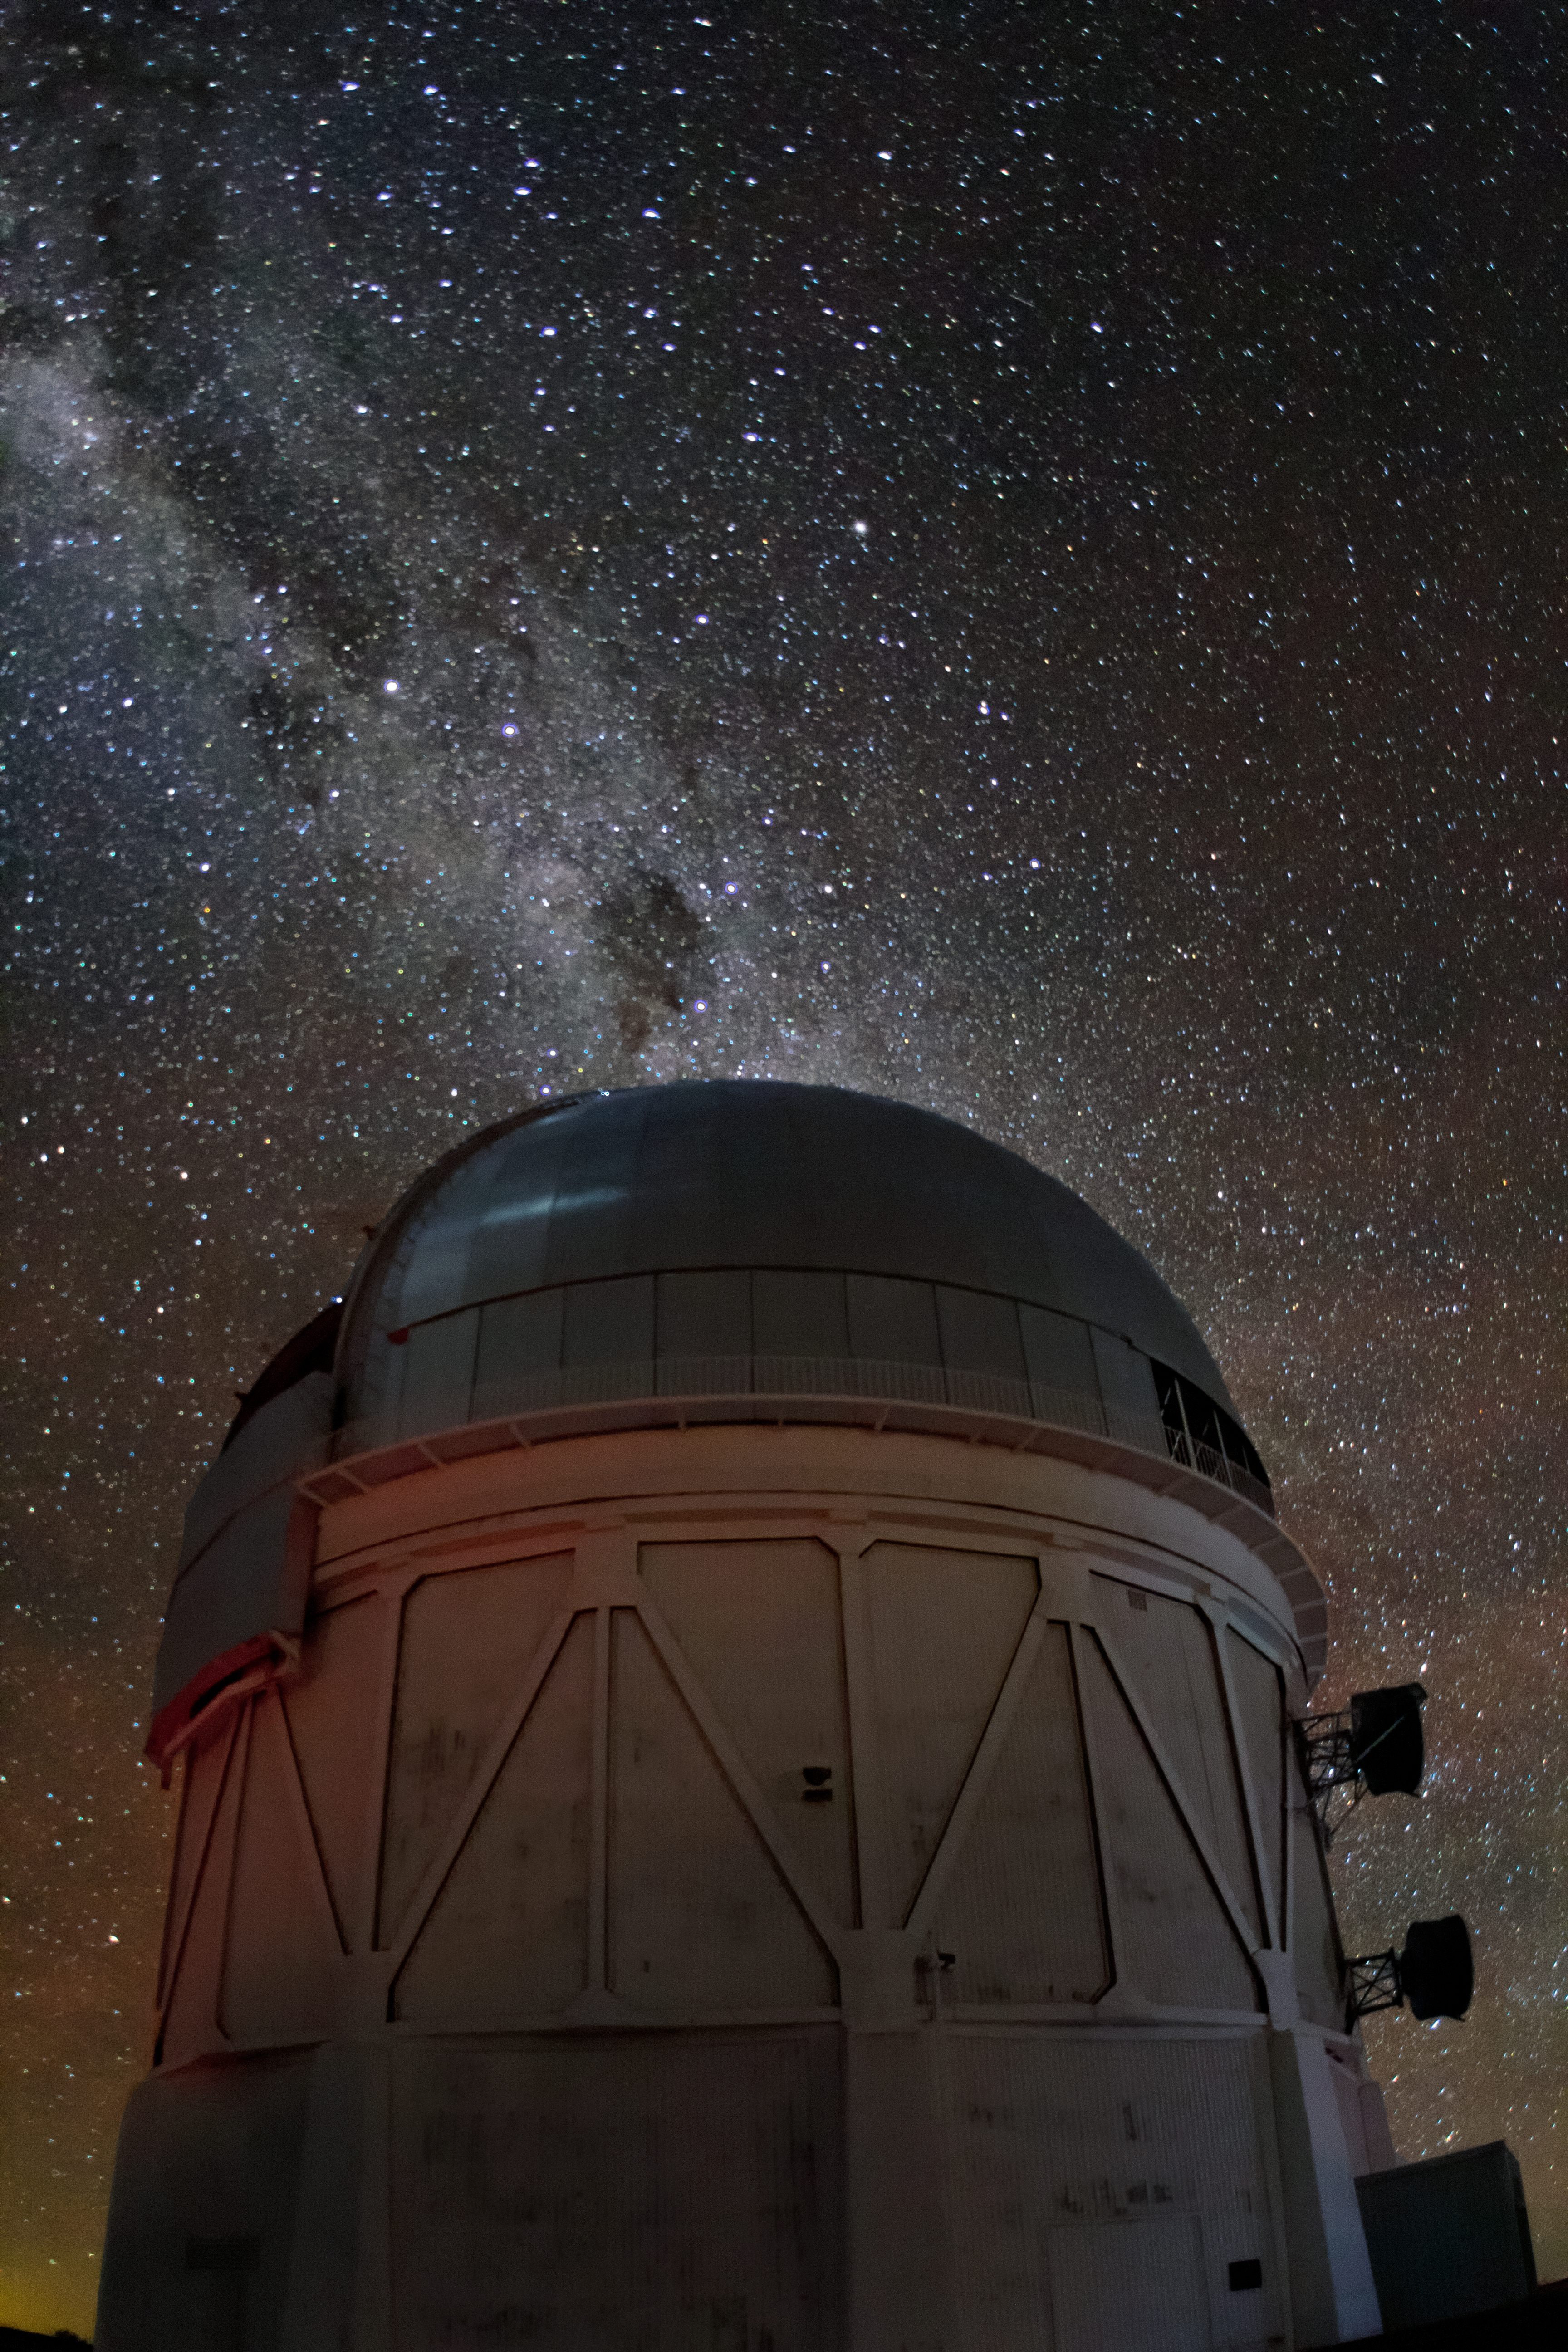

Gazing at the Milky Way

The Milky Way spills across the night sky above the Víctor M. Blanco 4-meter Telescope at the Cerro Tololo Inter-American Observatory (CTIO), a Program of NSF NOIRLab.

Credit: CTIO/NOIRLab/NSF/AURA